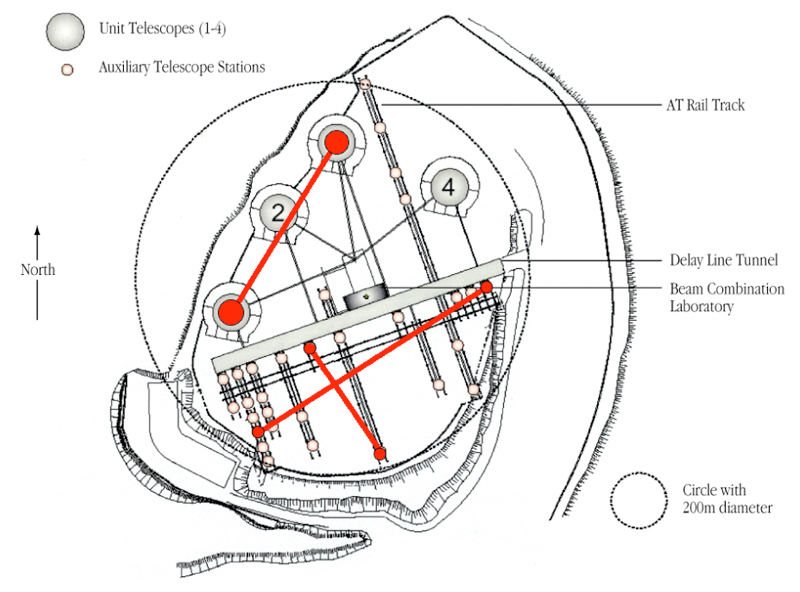

Paranal platform and VLTI baselines used

View of the Paranal platform with the three baselines used for the VLTI observations of Cepheids (in red).

Credit: ESO